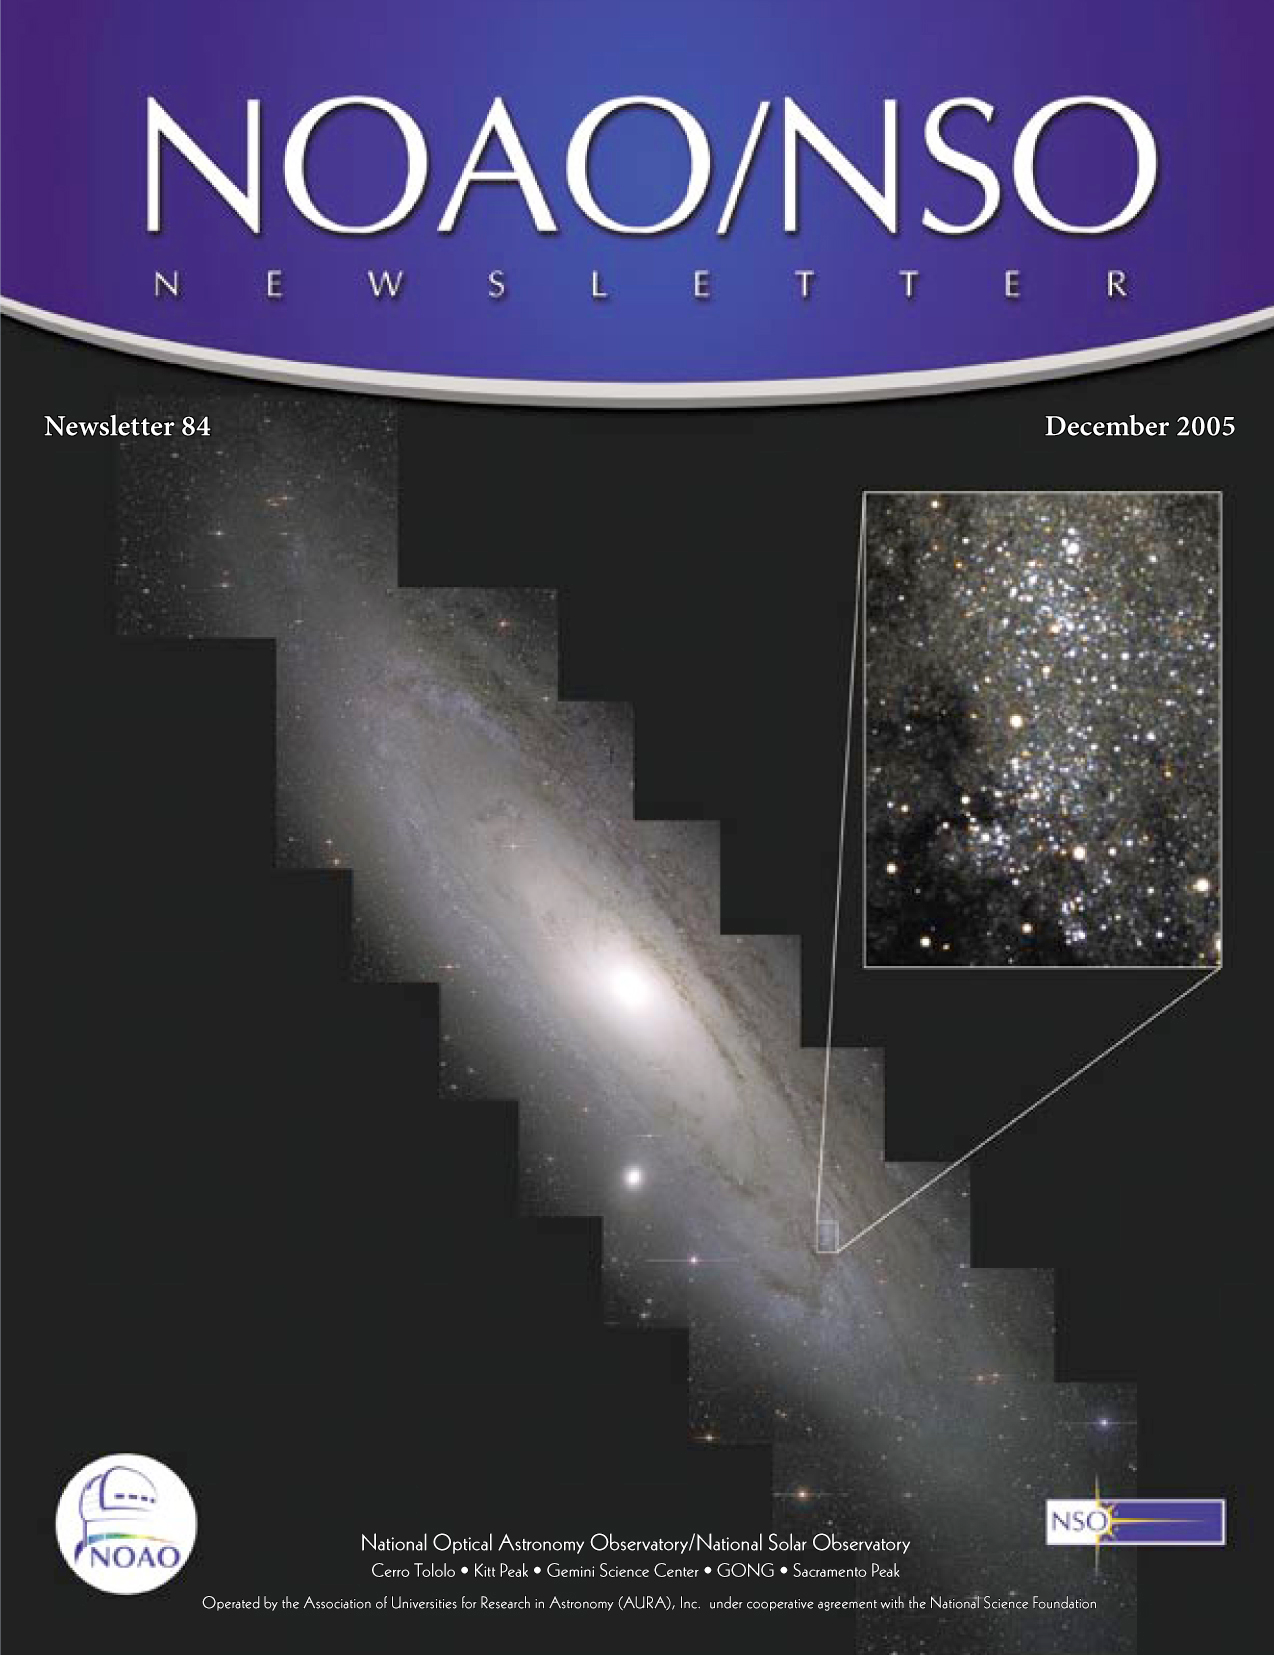

The Andromeda Galaxy

Credit: Phil Massey (Lowell Observatory), Knut Olsen and Mark Hanna (NOAO/AURA/NSF), and the Local Group Galaxies Survey Team